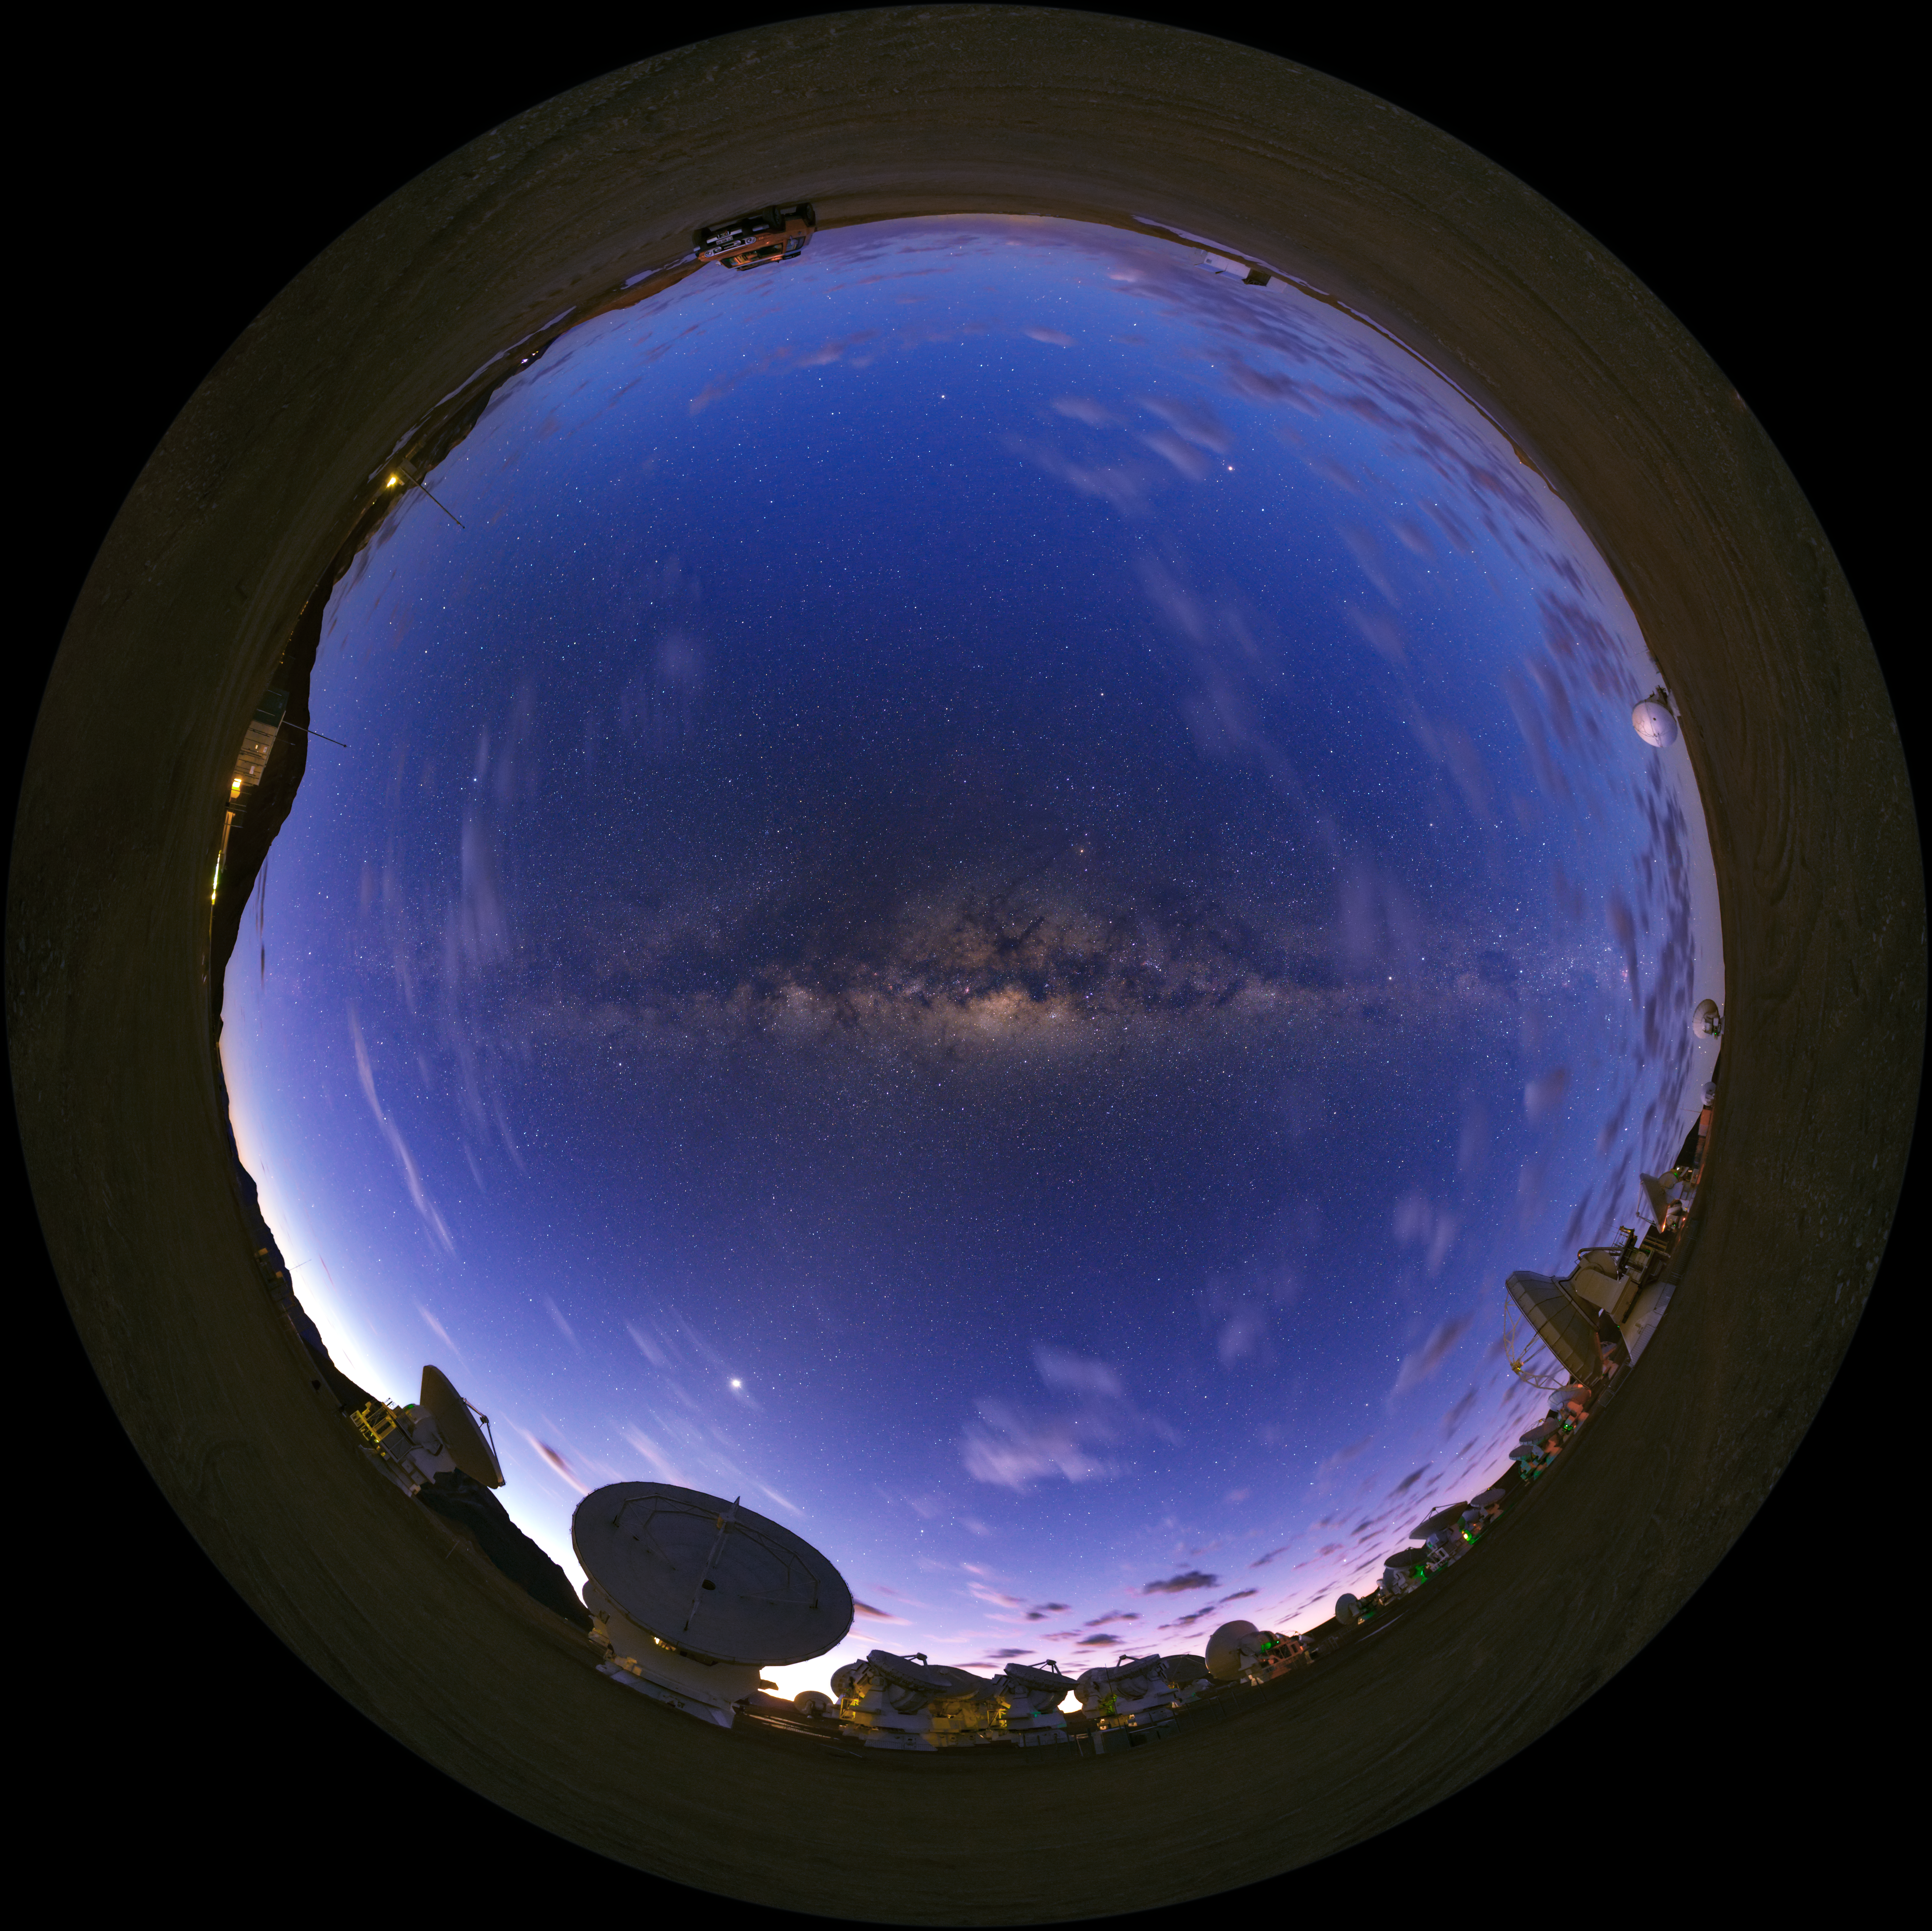

Fish-eye view of ALMA

A UHD fish-eye/fulldome view of the Atacama Large Millimeter/submillimeter Array (ALMA). Overhead, the Milky Way shines brightly in the centre. Taken during the ESO Ultra HD Expedition.

Credit: ESO/B. Tafreshi (twanight.org)